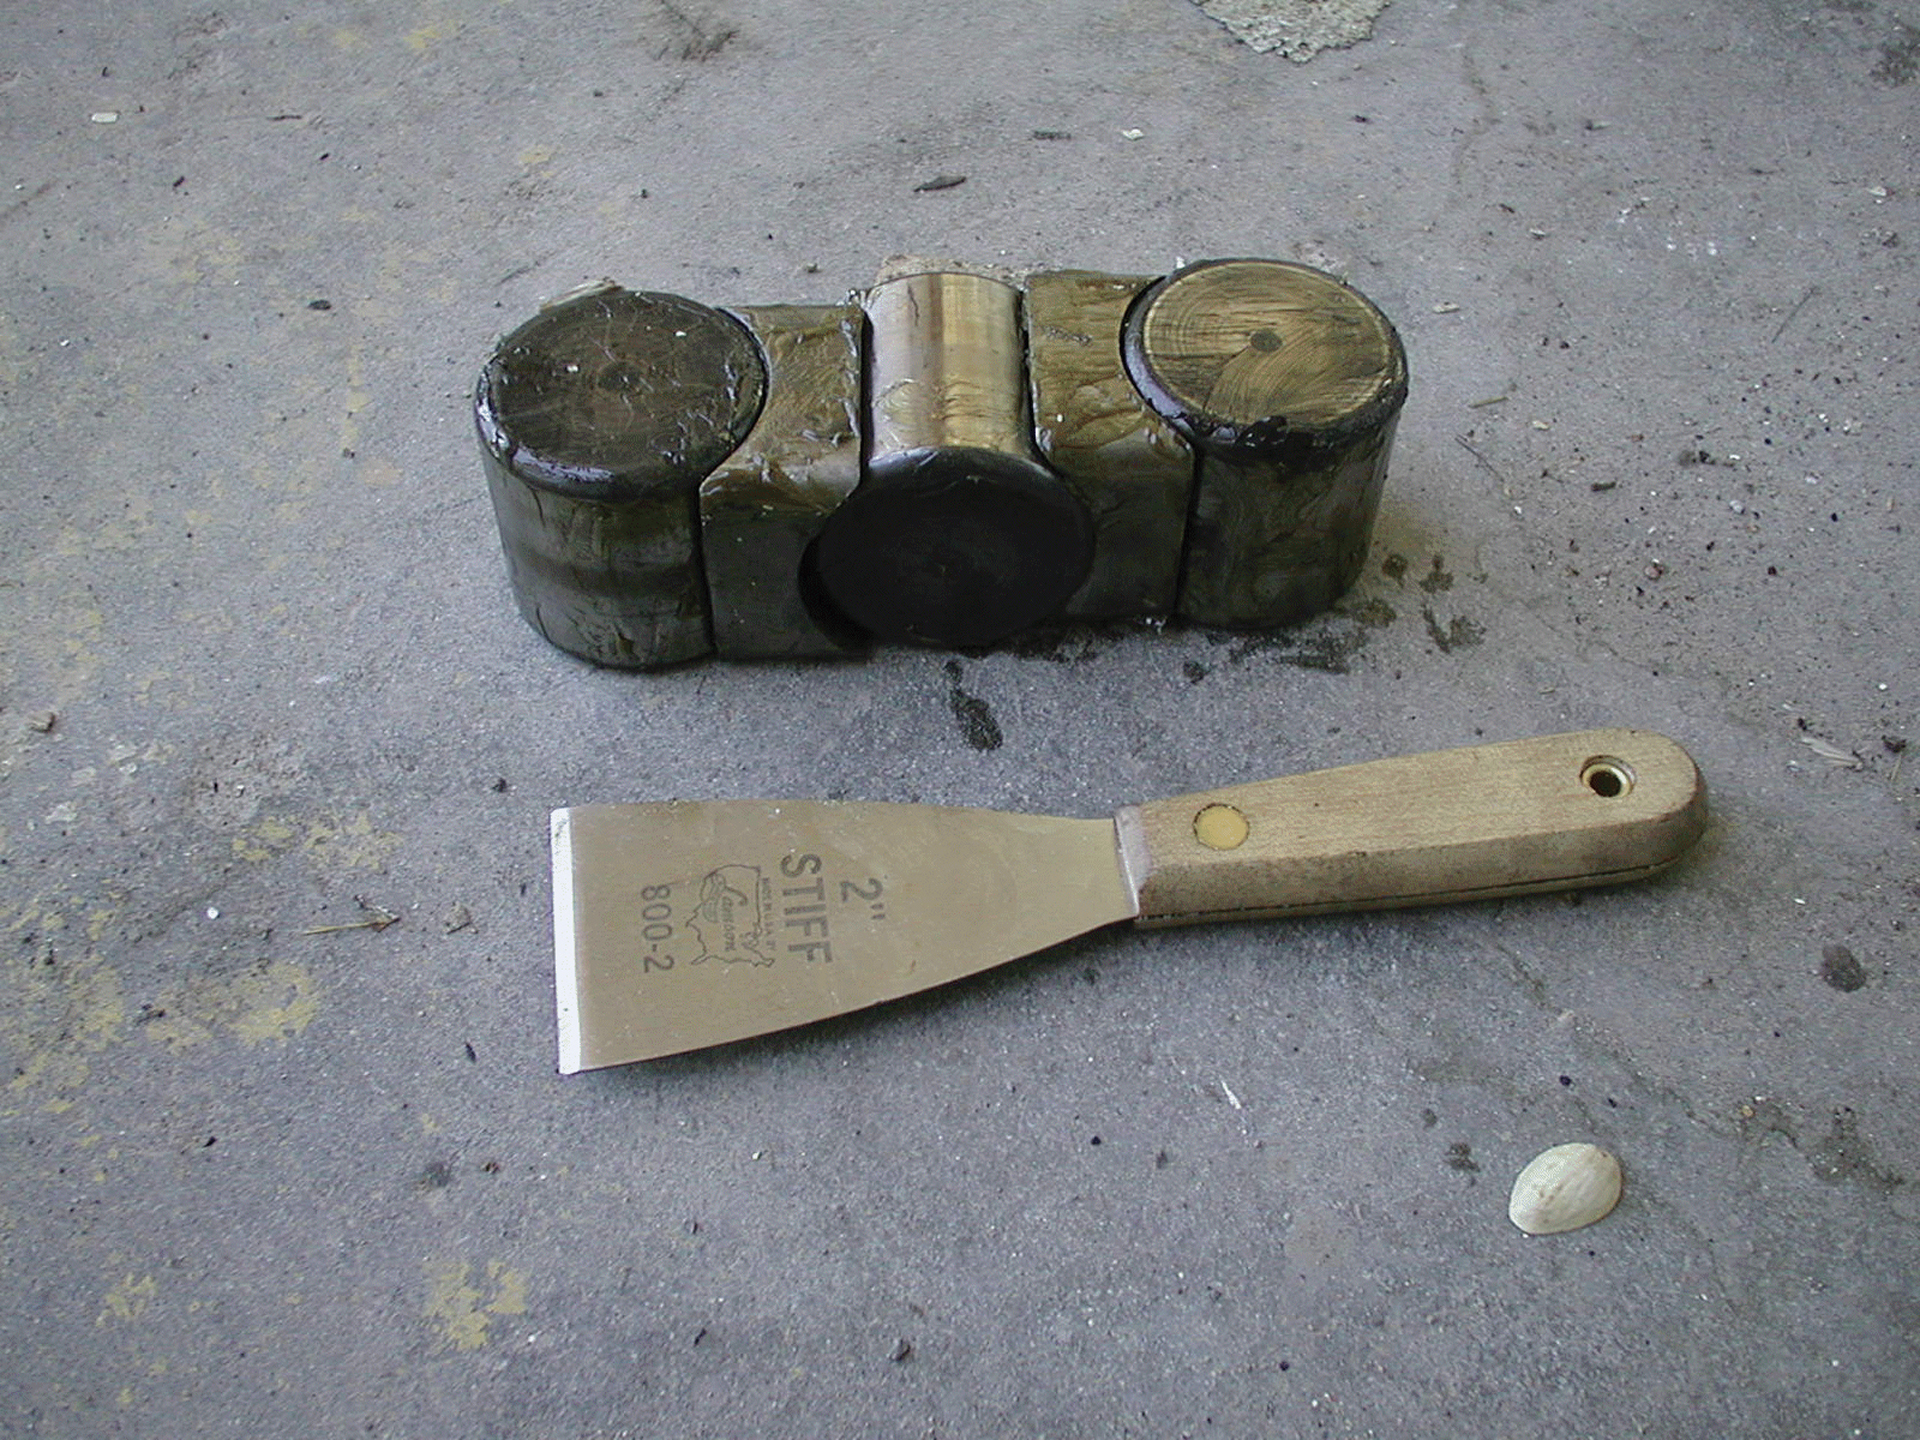

Roller bearings of a VLA telescope

These roller bearings sit inside the spin gear of every antenna in the Very Large Array (VLA). They support the giant dish and allow it to spin around, but over time, they seize up from flattening or lack of grease. They are replaced or greased while the antenna is split in half inside the Antenna Assembly Building.

Credit: NRAO/AUI/NSF